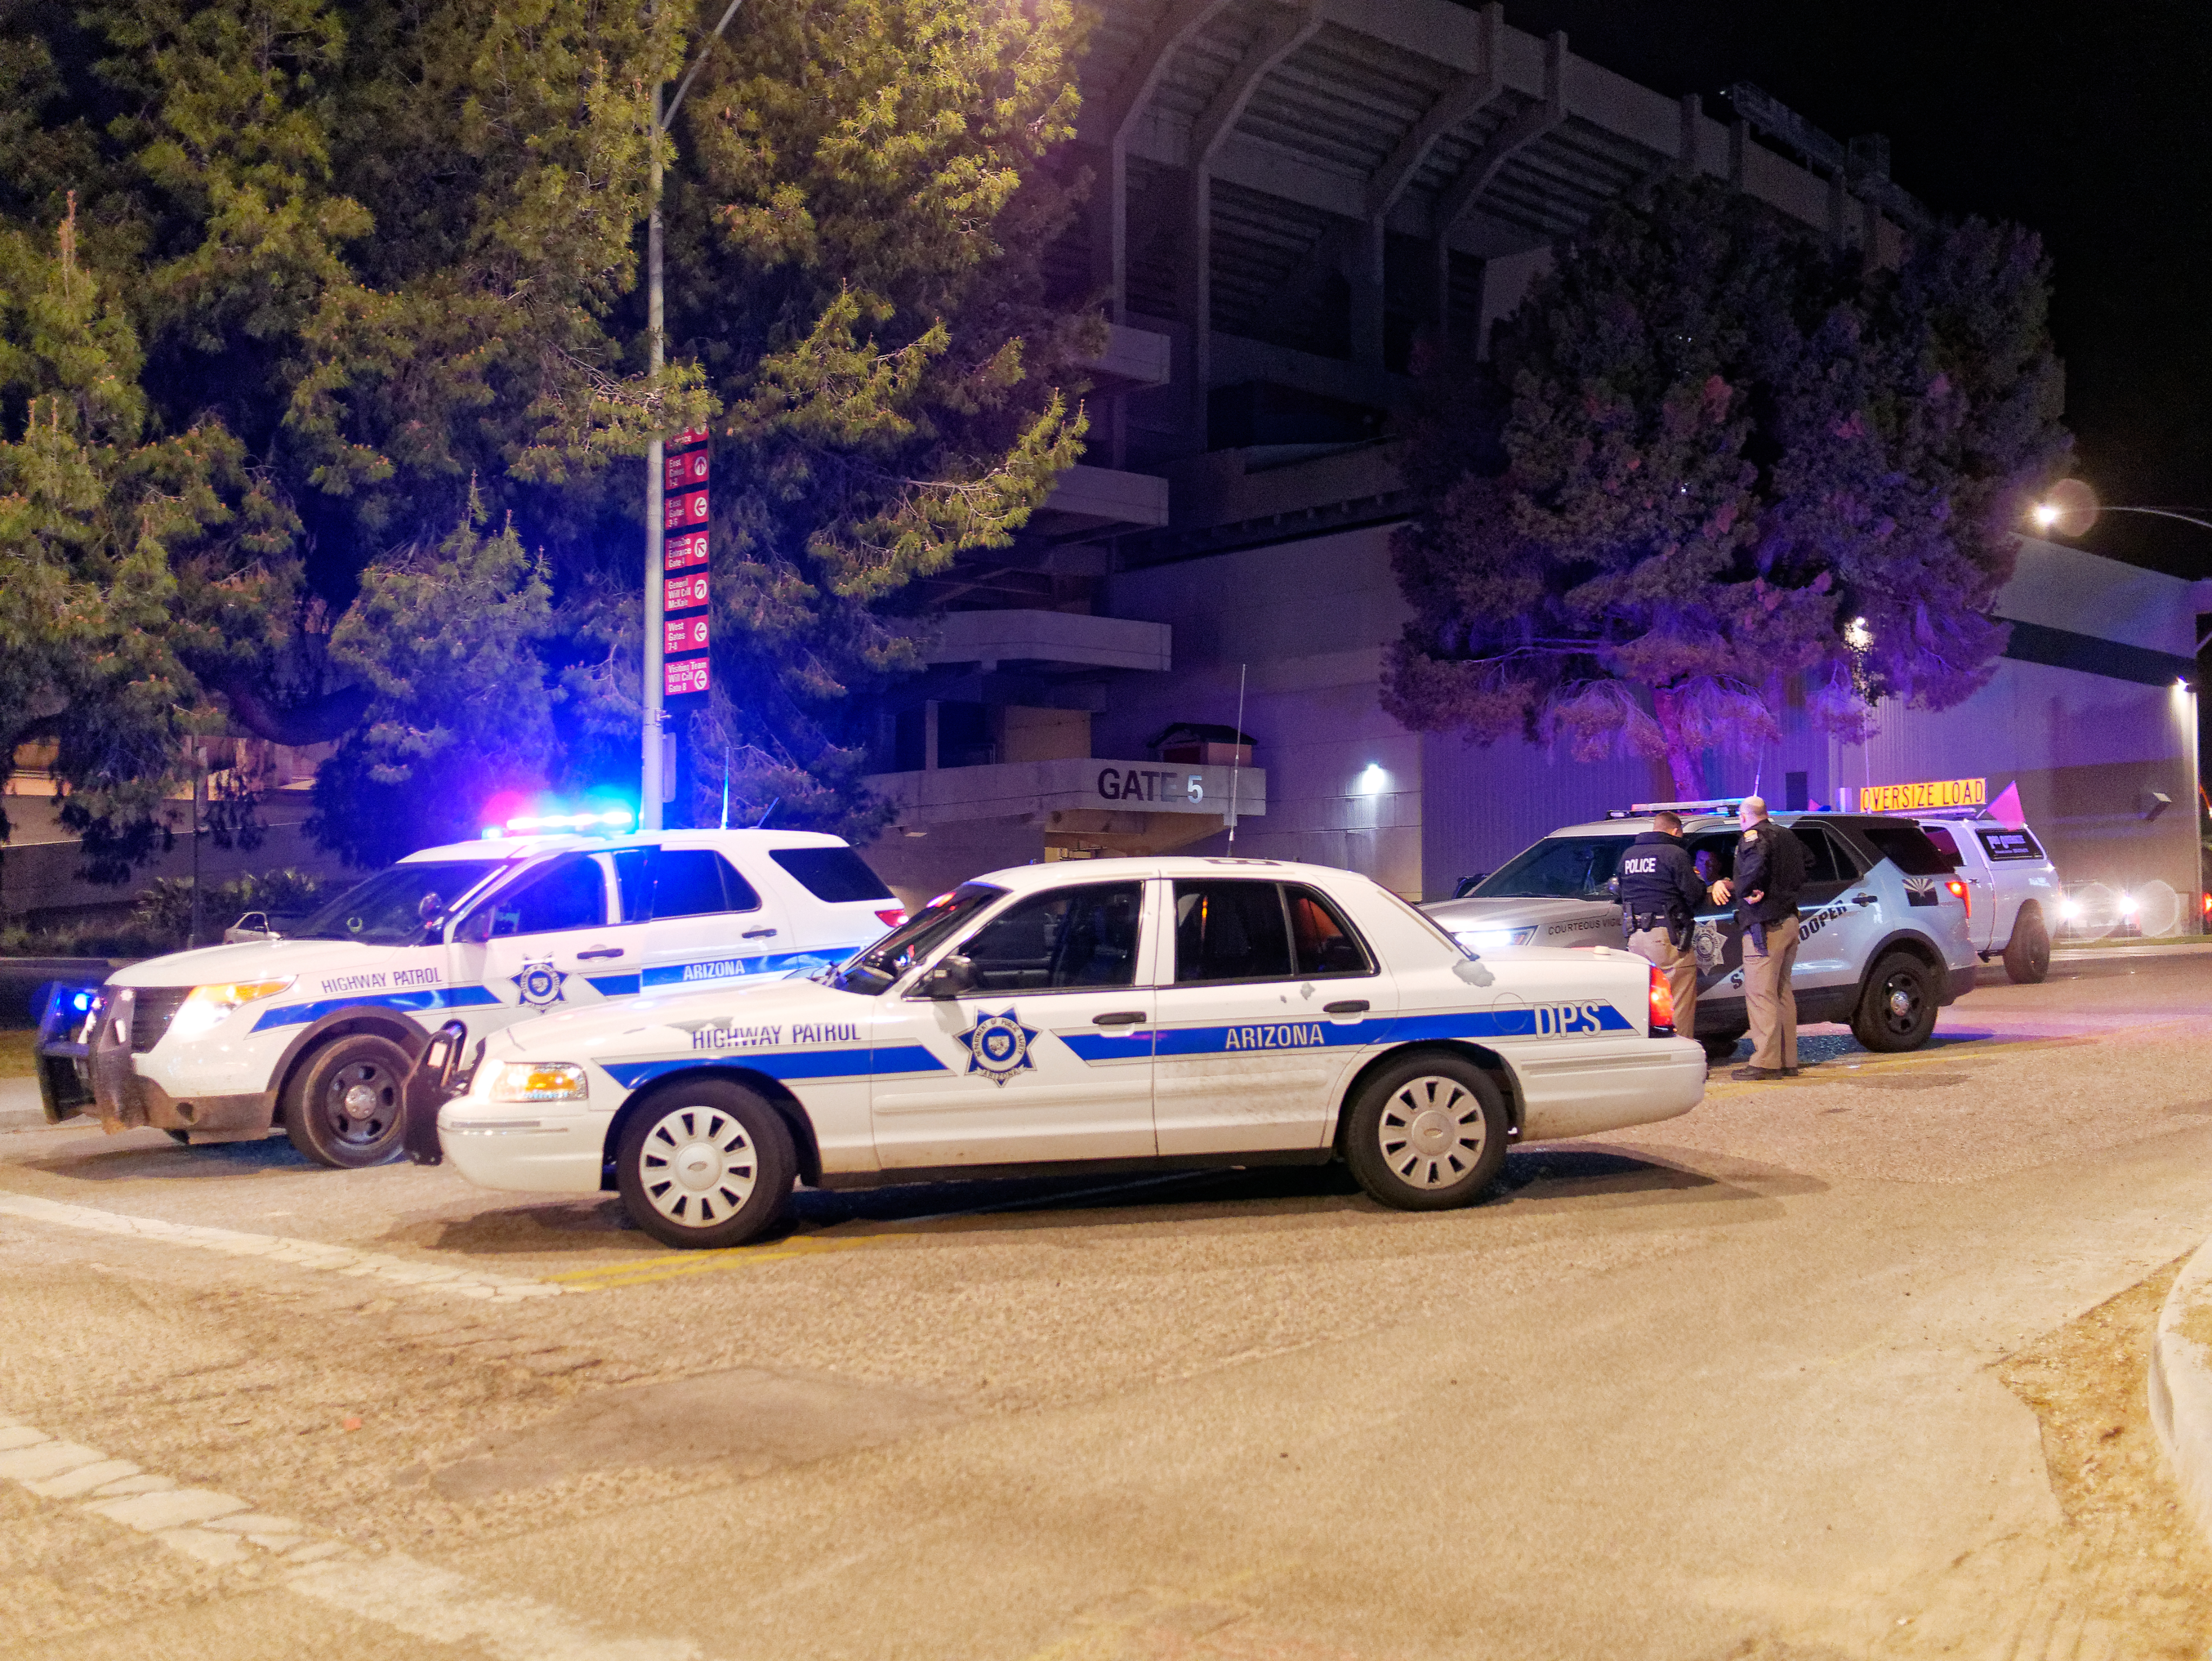

M1M3 Leaves Tucson

The LSST Primary/Tertiary Mirror (M1M3) left Tucson early this morning on a transport vehicle bound for Houston. With such a wide and fragile cargo load it will take about 10 days to make the trip! Read more at ow.ly/jp0V30o2SXM

Credit: Rubin Observatory/NSF/AURA